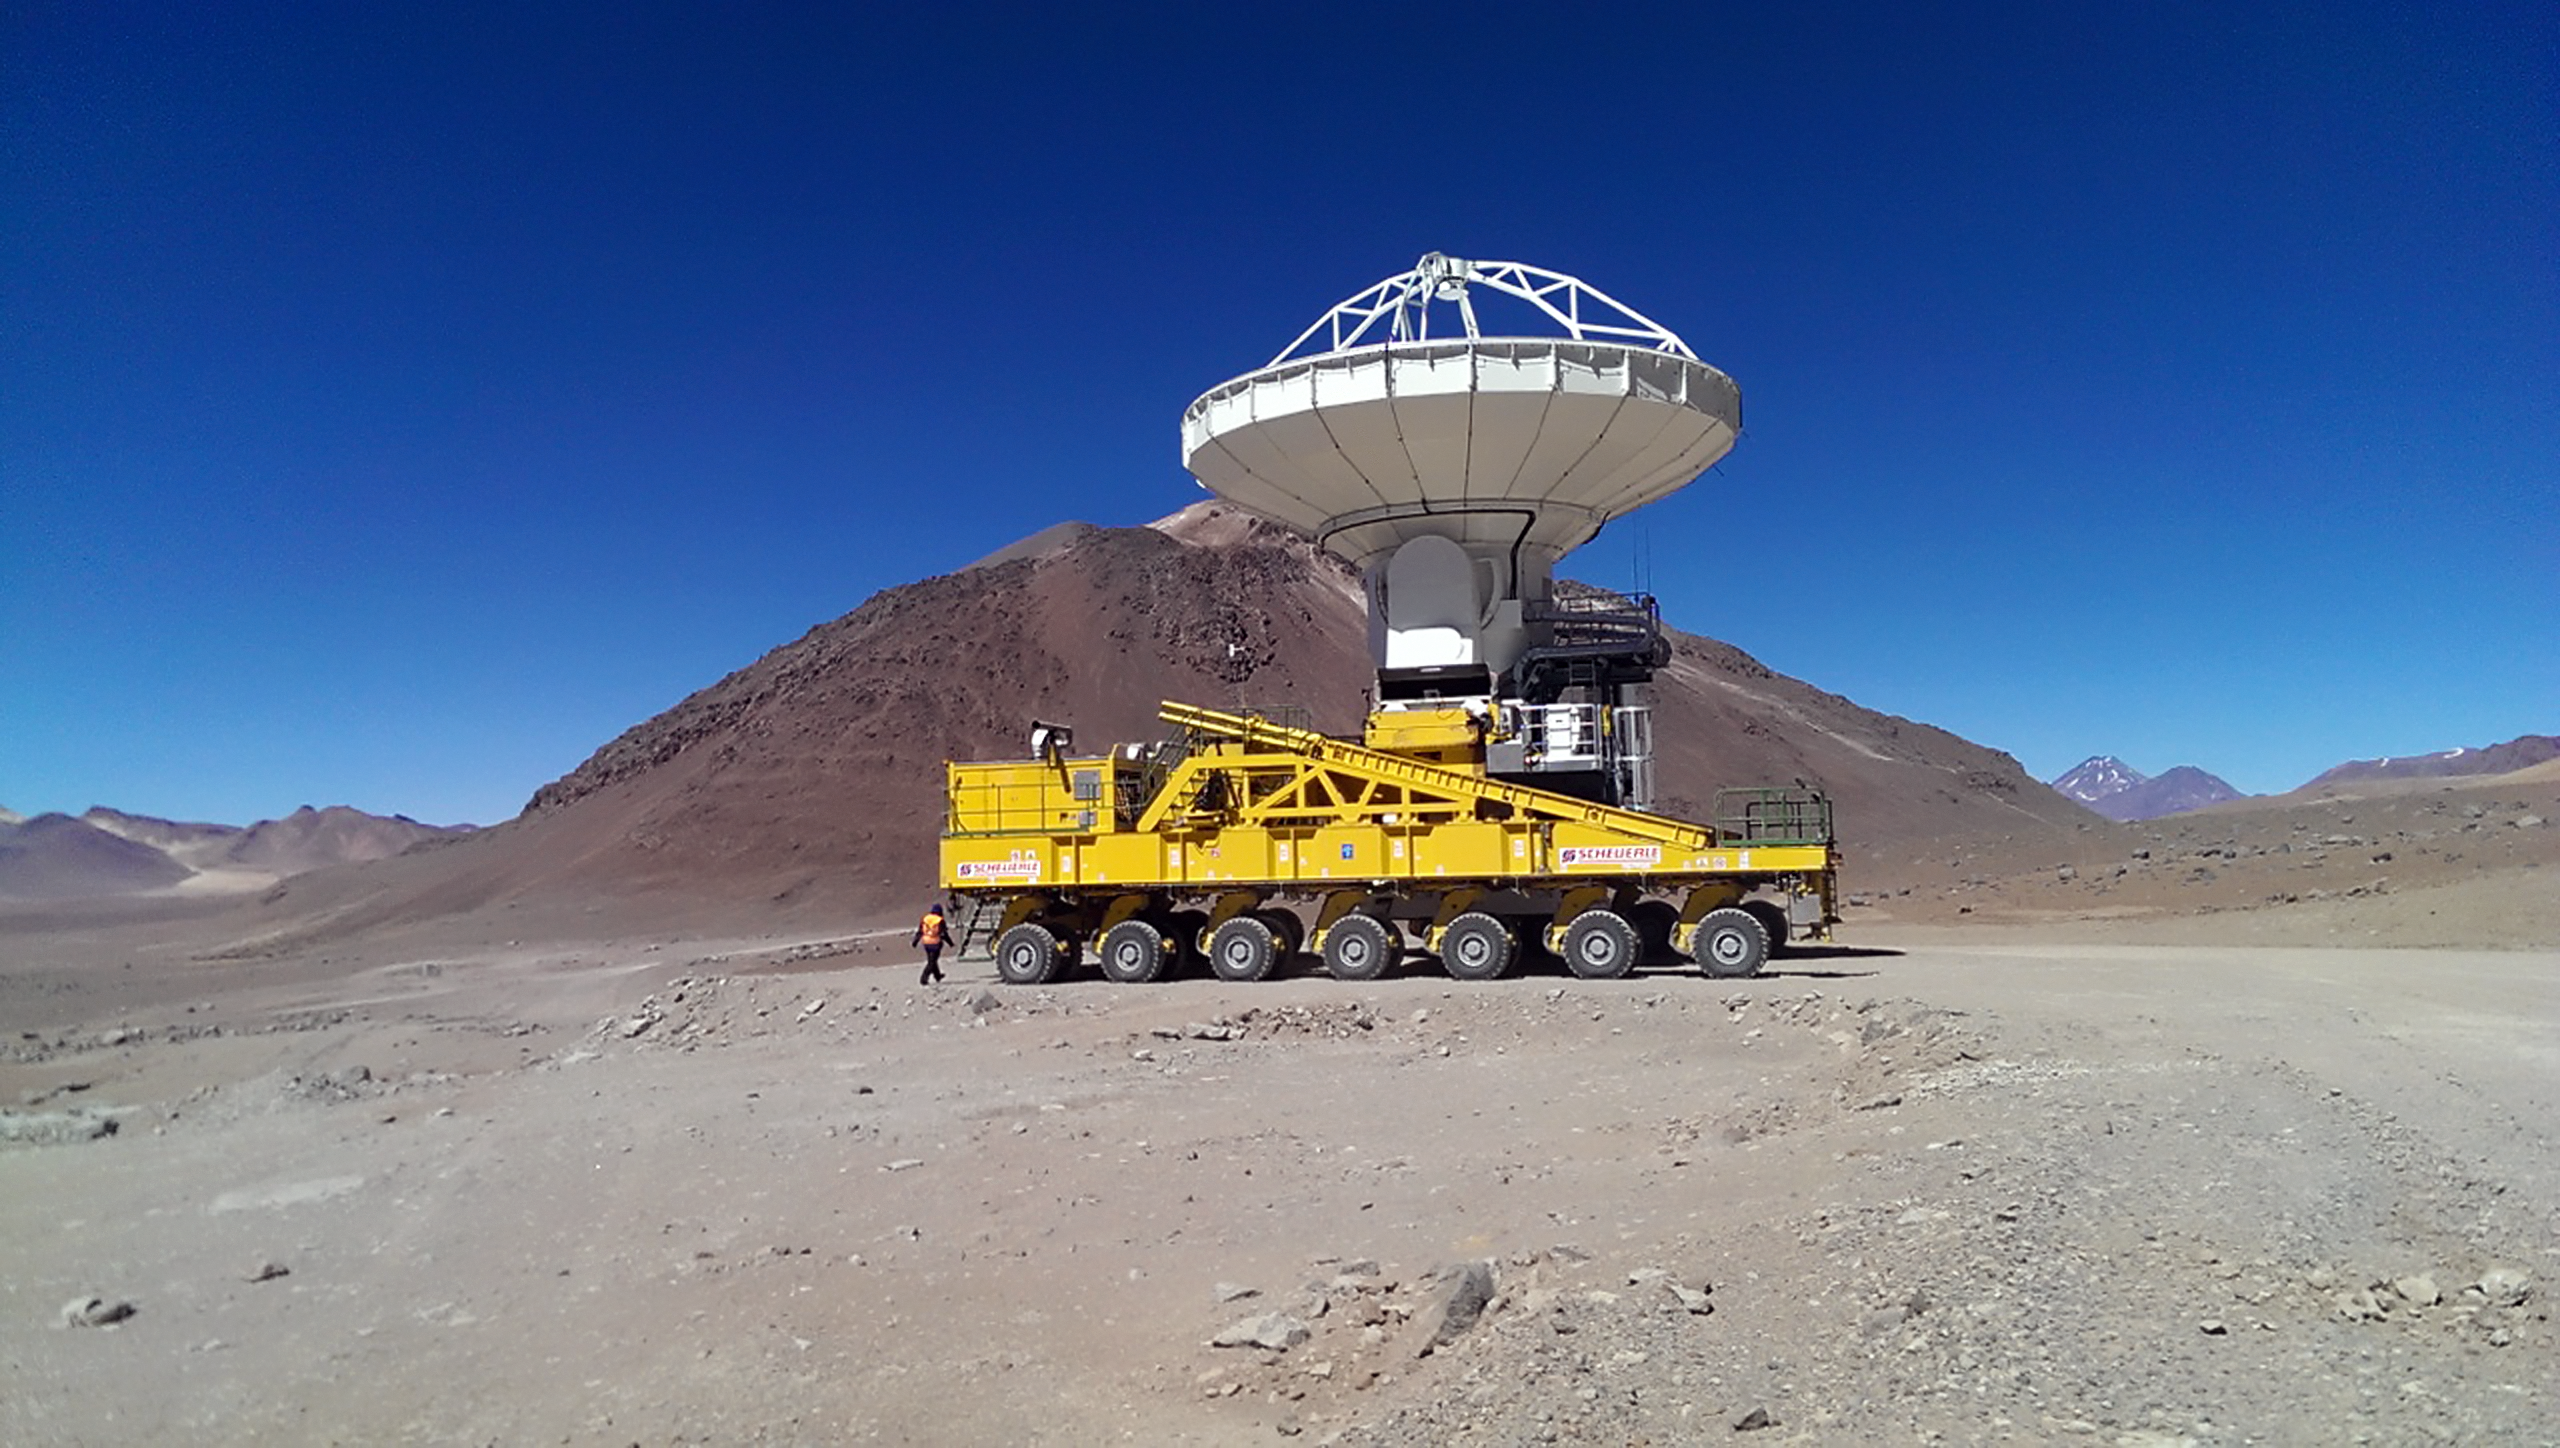

ALMA transporter moving a distant ALMA antenna

Lore, one of ALMA’s two tailor-made antenna transporters, made its first journey along the Pampa la Bola arm and relocated an antenna to a distant pad. Engineers had to design vehicles rugged and durable enough to carry the antennas safely through the hostile desert environment.

Credit: ALMA (ESO/NAOJ/NRAO)/E. Ormeño